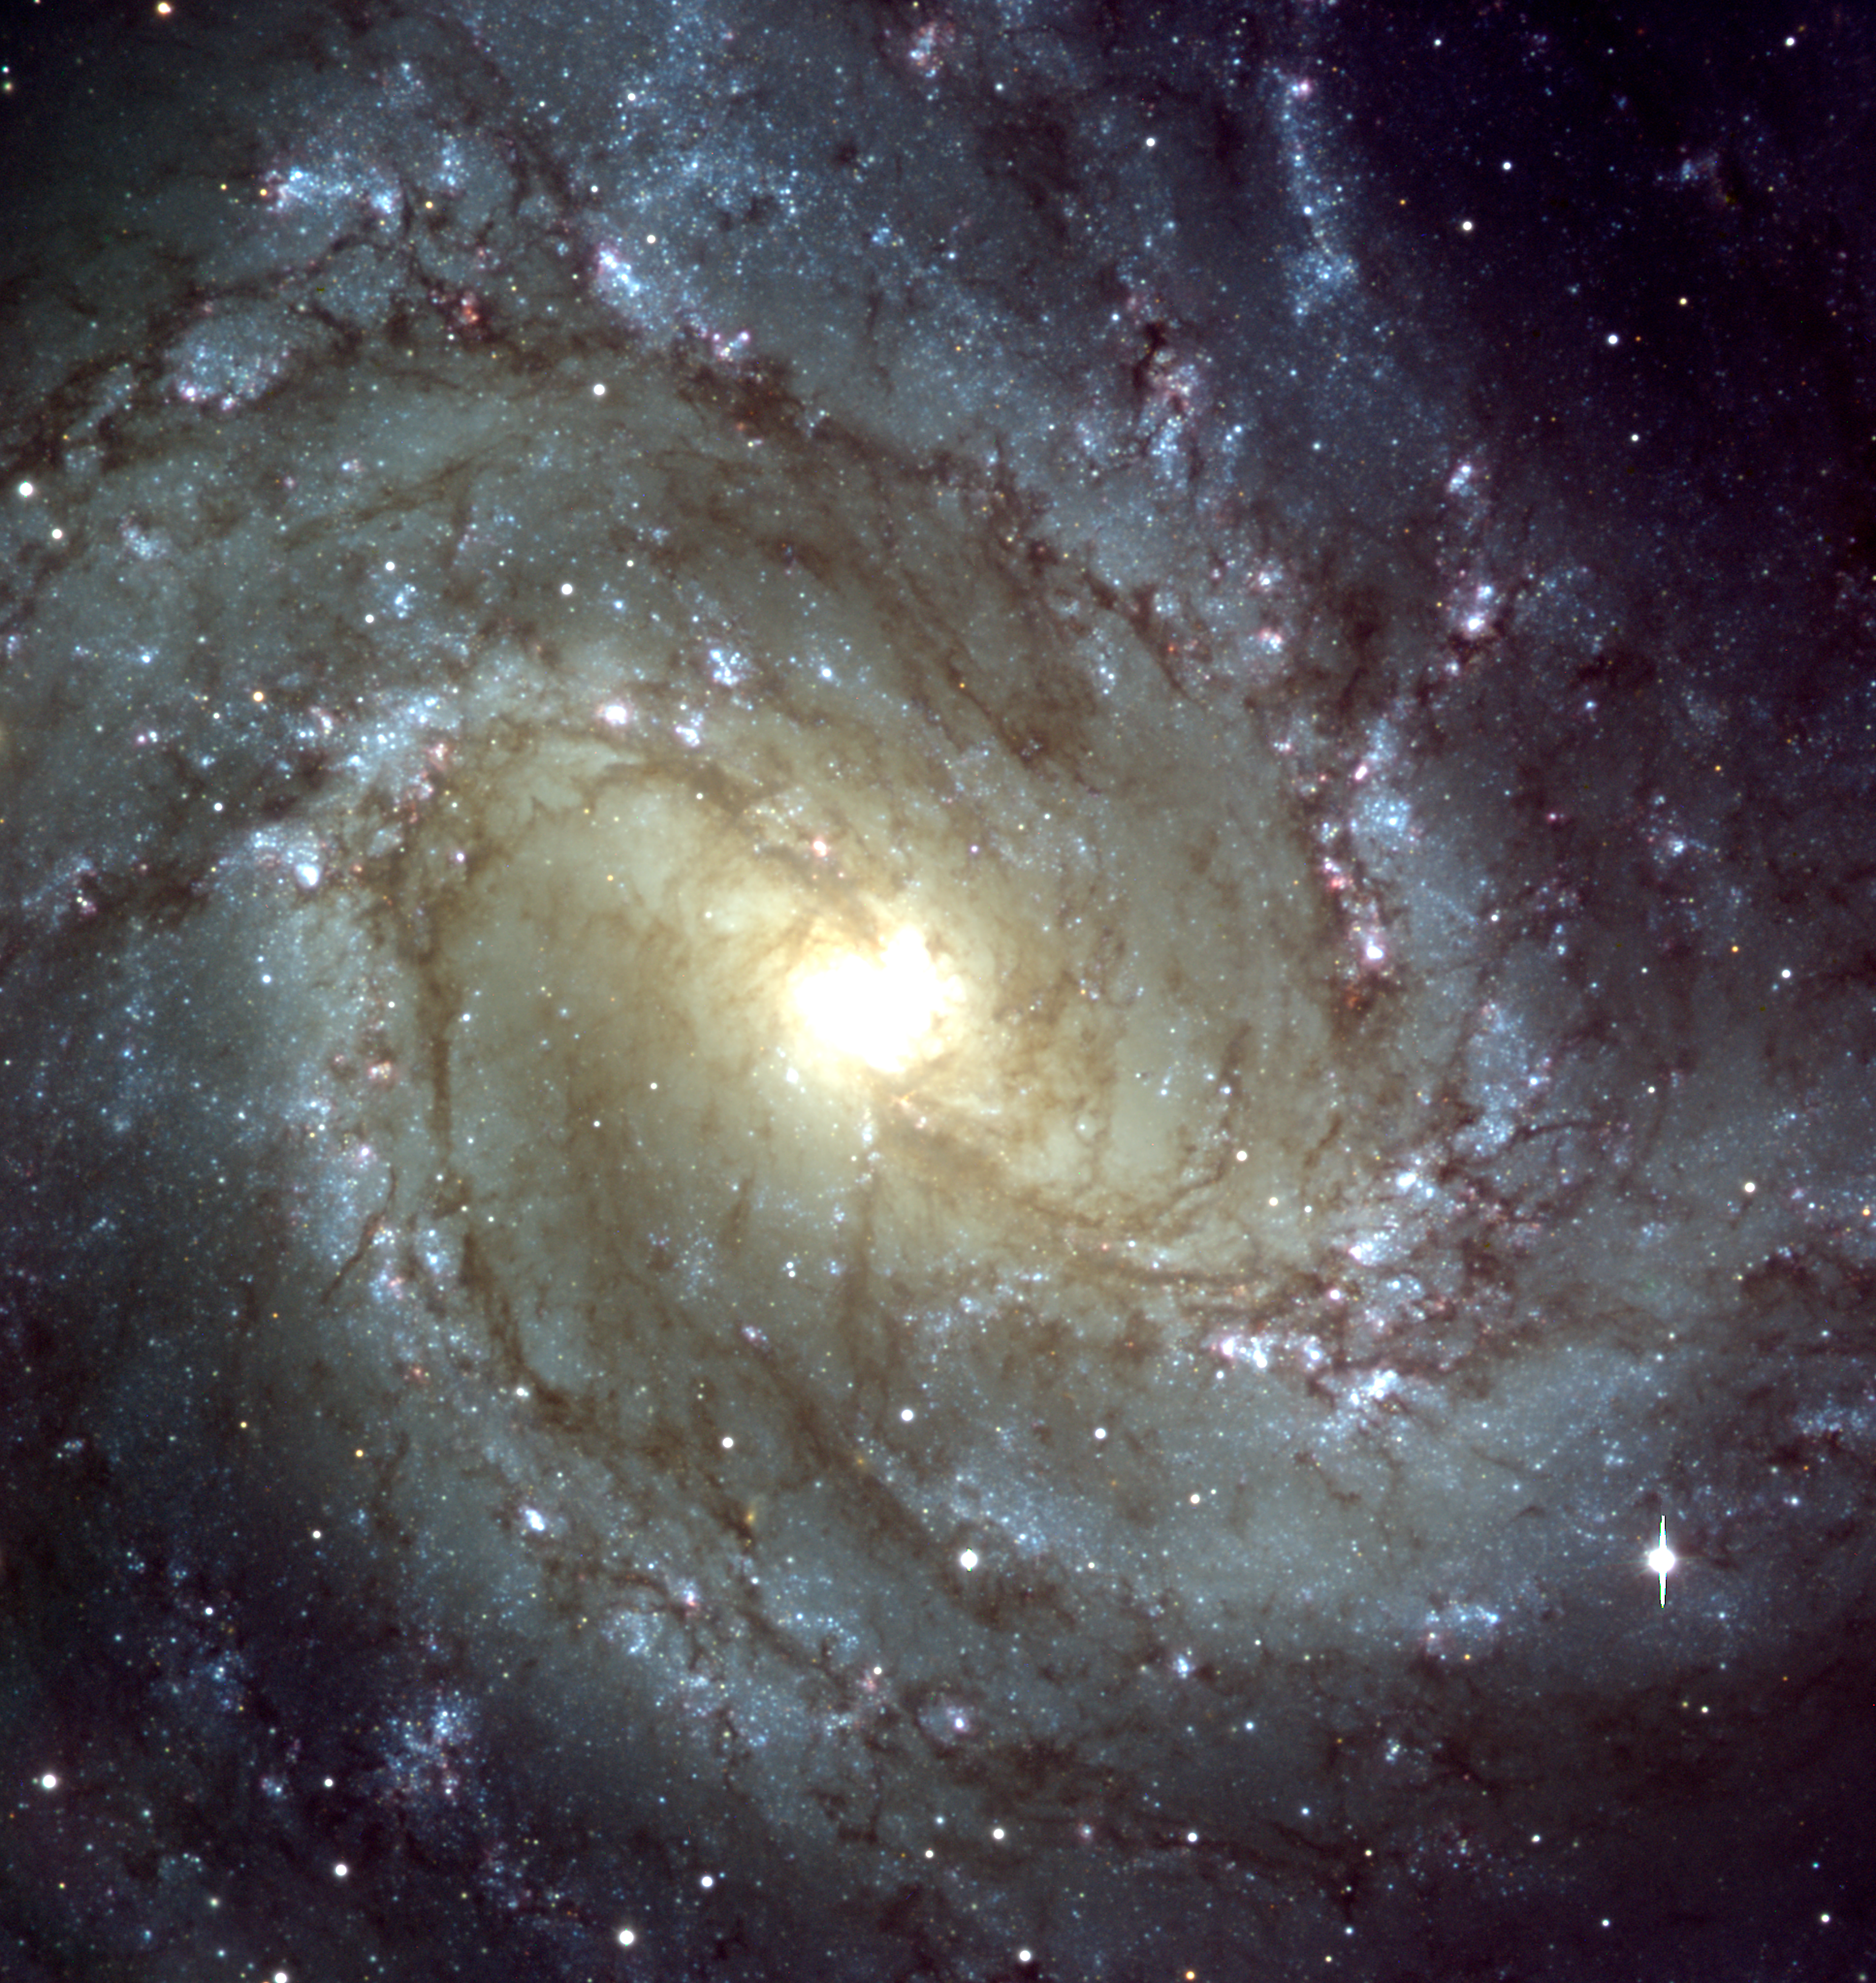

Messier 83 – central region

This image of a well-known spiral galaxy, Messier 83, was prepared by superposing three CCD frames from this data release that are now available in the archive. This galaxy is located in the southern constellation Hydra (The Water-Snake) and is also known as NGC 5236; the distance is about 15 million light-years. The spiral structure resembles that of the Milky Way Galaxy in which we live, but Messier 83 also possesses a bar-like structure at the centre.

This photo shows the central region of a beautiful spiral galaxy, Messier 83, as observed with the FORS1 instrument at VLT ANTU . It is based on a composite of three images, all of which are now available from the ESO Science Data Archive, as described in this Press Release. The three frames were taken in March 1999 through three different filters: B (wavelength 429 nm; Full-Width-Half-Maximum (FWHM) 88 nm; exposure time 10 min; here rendered as blue), R (657 nm; 150 nm; 3 min; green) and I (768 nm; 138 nm; 3 min; red) during a period of 0.8 arcsec average seeing. The field shown measures about 6.8 x 6.8 arcmin and the images were recorded in frames of 2048 x 2048 pixels, each measuring 0.2 arcsec. North is up; East is left.

Compare also with ESO Press Photo eso9826 (in B/W) of a small area in this galaxy that was obtained with the VLT Test Camera in June 1998.

Credit: ESO